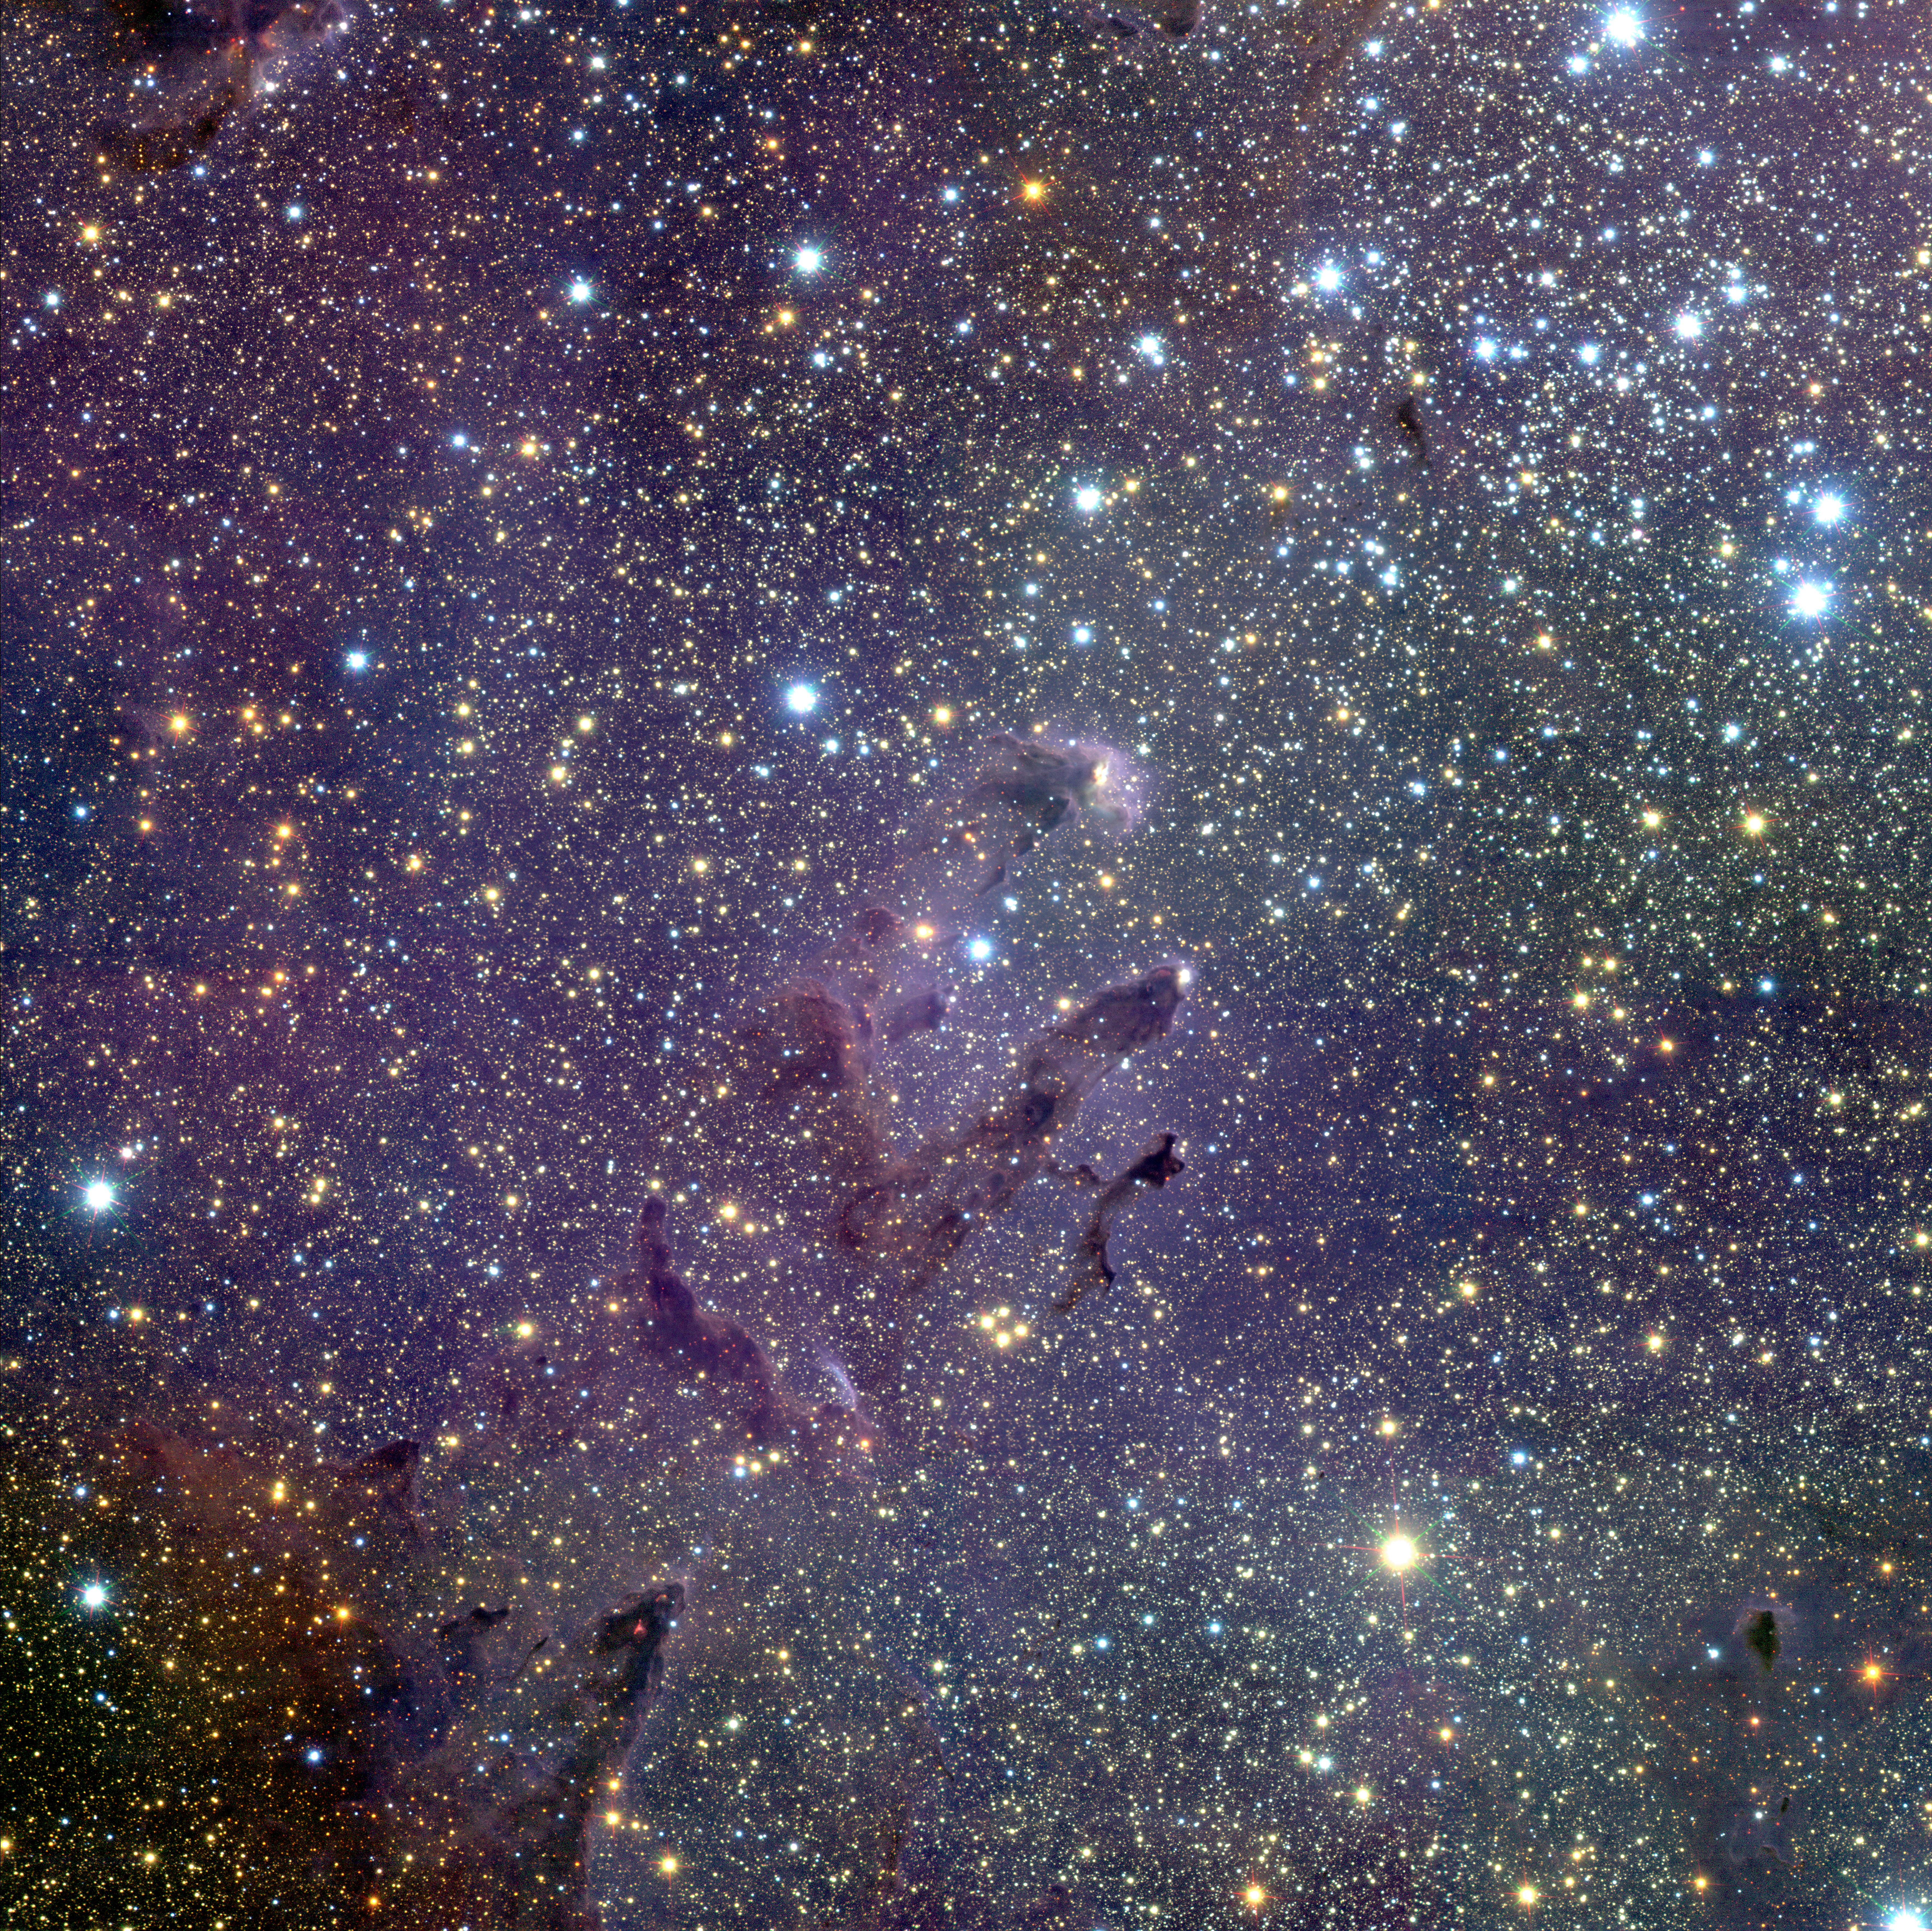

The Eagle's EGGs *

Messier 16 (M16), also known as the Eagle Nebula, is located in the southern constellation of Serpens (the Snake).

Using the infrared multi-mode ISAAC instrument on the 8.2-m VLT ANTU telescope, European astronomers were able to image the Eagle Nebula at near-infrared wavelength. The ISAAC near-infrared images cover a 9 x 9 arcminutes region, in three broad-band colours and with sufficient sensitivity to detect young stars of all masses and — most importantly — with an image sharpness as good as 0.35 arcseconds.

The wide-field view of M16 shows that there is much happening in the region. The first impression one gets is of an enormous number of stars. Those which are blue in the infrared image are either members of the young NGC 6611 cluster — whose massive stars are concentrated in the upper right (north west) part of the field — or foreground stars which happen to lie along the line of sight towards M16.

Most of the stars are fainter and more yellow. They are ordinary stars behind M16, along the line of sight through the galactic bulge, and are seen through the molecular clouds out of which NGC 6611 formed. Some very red stars are also seen: these are either very young and embedded in gas and dust clouds, or just brighter stars in the background shining through them.

This photo is the result of a three-colour composite mosaic image of the Eagle Nebula (Messier 16), based on 144 individual images obtained with the infrared multi-mode instrument ISAAC on the ESO Very Large Telescope (VLT) at the Paranal Observatory. At the centre, the so-called "Pillars of Creation" can be seen. This wide-field infrared image shows not only the central three pillars but also several others in the same star-forming region, as well as a huge number of stars in front of, in, or behind the Eagle Nebula. The cluster of bright blue stars to the upper right is NGC 6611, home to the massive and hot stars that illuminate the pillars.

Technical information: This image was made using the near-infrared camera ISAAC on the ESO 8.2-m VLT ANTU telescope on April 8 and May 8 - 10, 2001. The full field measures approximately 9.1 x 9.1 arcmin, covering roughly 17 x 17 light-years (5.3 x 5.3 pc) at the distance to the region (about 6,500 light-years or 2 kpc). This required a 16-position mosaic (4 x 4 grid) of ISAAC pointings : at each pointing, a series of images were taken in each of the near-infrared J s - (centred at 1.24 µm wavelength), H- (1.65µm), and K s - (2.16 µm) bands. North is up and East left.The total integration time for each pixel in the mosaic was 1200, 300, and 300 seconds in the central 4.5 x 4.5 arcmin region, and 200, 50, and 50 seconds in the outer part, in J s -, H-, and K s - bands, respectively. The seeing FWHM (full width at half maximum) was excellent, at 0.38, 0.36, and 0.33 arcsec in J s, H, and K s, respectively. Point sources are detected in the central region at the 3-sigma level (brightest pixel above background noise) at 22.6, 21.3, and 20.4 magnitudes in J s, H, and K s, respectively. These limits imply that a 1 million year old, 0.075 solar-mass object on the star/brown dwarf boundary could be detected in M16 through roughly 15, 20, and 30 magnitudes of visual extinction at J s, H, and K s, respectively.After removal of instrumental signatures and the bright infrared sky background, all frames in a given band were carefully aligned and adjusted to form a seamless mosaic. The three monochromatic mosaics were then scaled to the cube root of their intensities to reduce the enormous dynamic range and enhance faint nebular features. The mosaics were then combined to create the colour-coded image, with the J s -band being rendered as blue, the H-band as green, and the K s -band as red. A total of 144 individual 1024 x 1024 pixel ISAAC images were merged to form this mosaic.

#L

Credit: ESO/M.McCaughrean & M.Andersen (AIP)